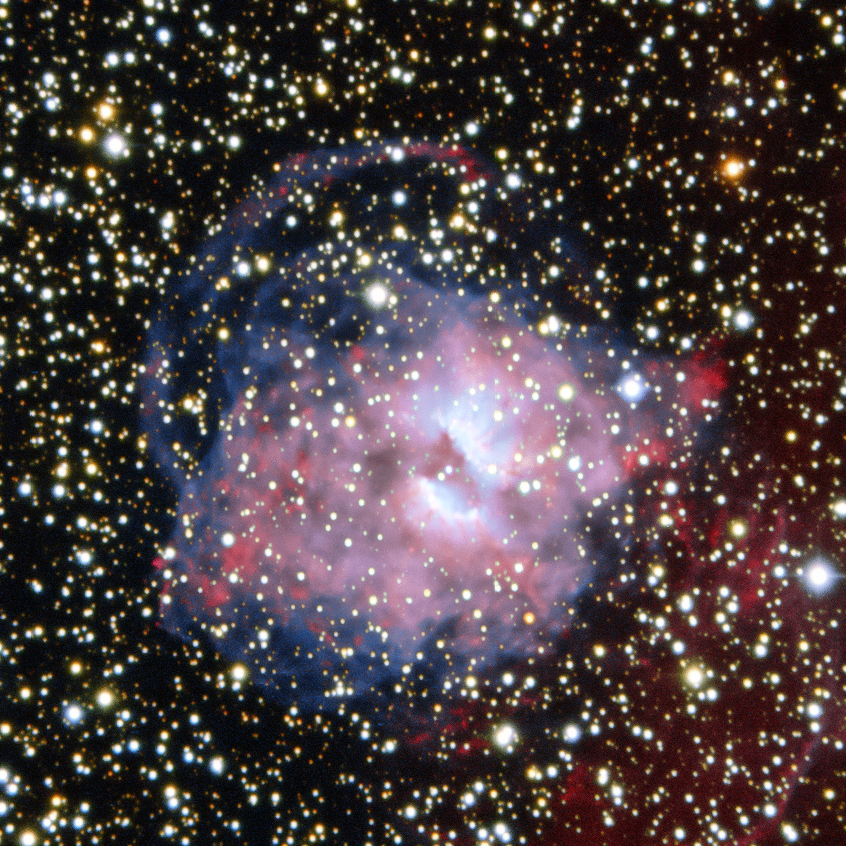

A planetary Nebula divided

This fetching cloud of gas was imaged by the ESO Faint Object Spectrograph and Camera (EFOSC2) at ESO's La Silla Observatory. It can be found nestled in the busy constellation of Centaurus in the skies of the southern hemisphere.

The cloud of gas — named NGC 3699 — is a planetary nebula, It is distinguished by an irregular mottled appearance and a dark rift, which roughly bisects it.

These objects, despite the name, have nothing to do with planets and are created in the final stages of the evolution of stars similar in mass to the Sun. The name "planetary nebula" arises from the time of their discovery by William Herschel, when they appeared in the telescopes of the time as rounded objects similar in looks to the planets.

Towards the end of their lives, stars like the Sun exhaust the supply of hydrogen in their cores, putting a stop to nuclear reactions. This causes the star's core to contract under the force of gravity and heat up, while the cooler outer layers expand tremendously — the surface of the Sun, for example, will likely engulf the orbit of Earth when it reaches this stage in its evolution. Unusually strong stellar winds push the gaseous outer layers of the star out into space, eventually exposing the core of the star, which begins to emit ultraviolet radiation, ionising the expelled gas, causing the nebula's ethereal glow, and producing beautiful and varied sights, such as the one in this image.

Credit: ESO